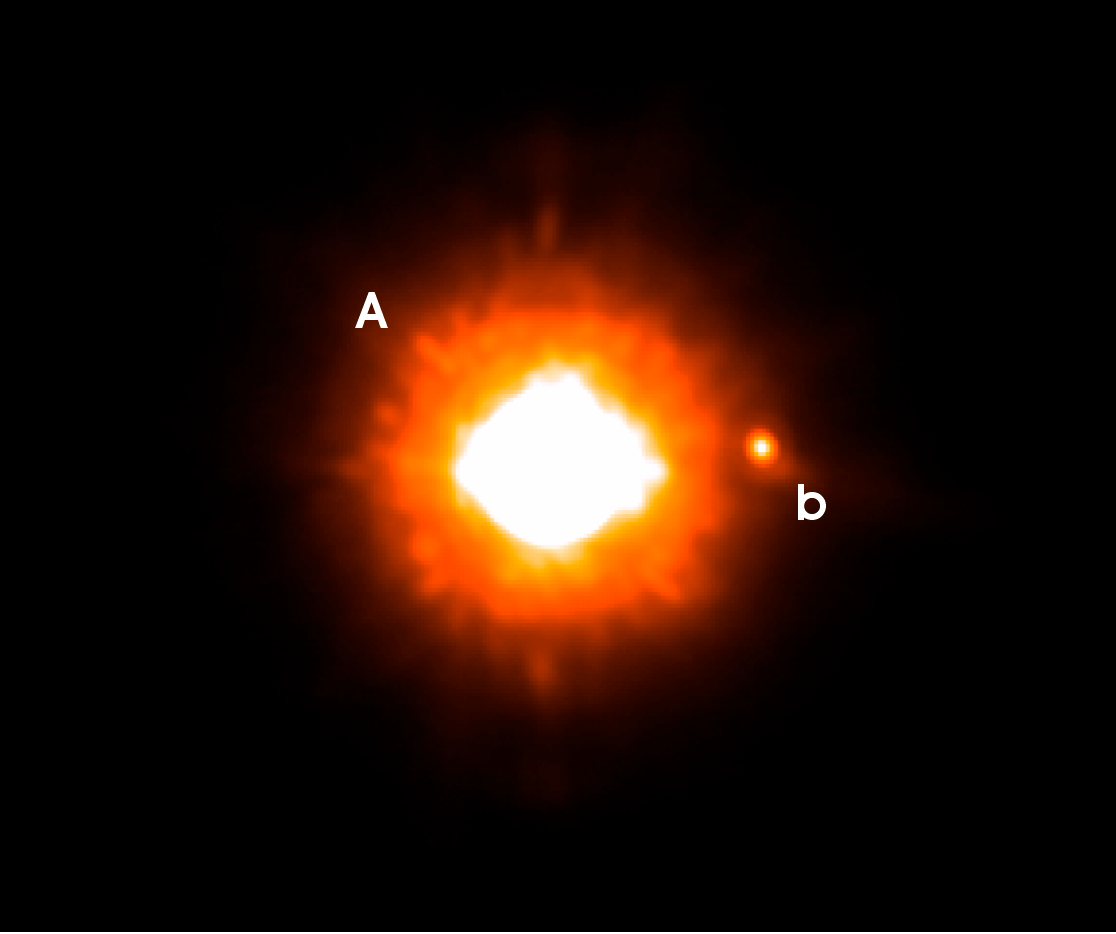

The Sub-stellar companion to GQ Lupi

VLT NACO image, taken in the Ks-band, of GQ Lupi. The feeble point of light to the right of the star is the newly found cold companion. It is 250 times fainter than the star itself and it located 0.73 arcsecond west. At the distance of GQ Lupi, this corresponds to a distance of roughly 100 astronomical units. North is up and East is to the left.

Credit: ESO